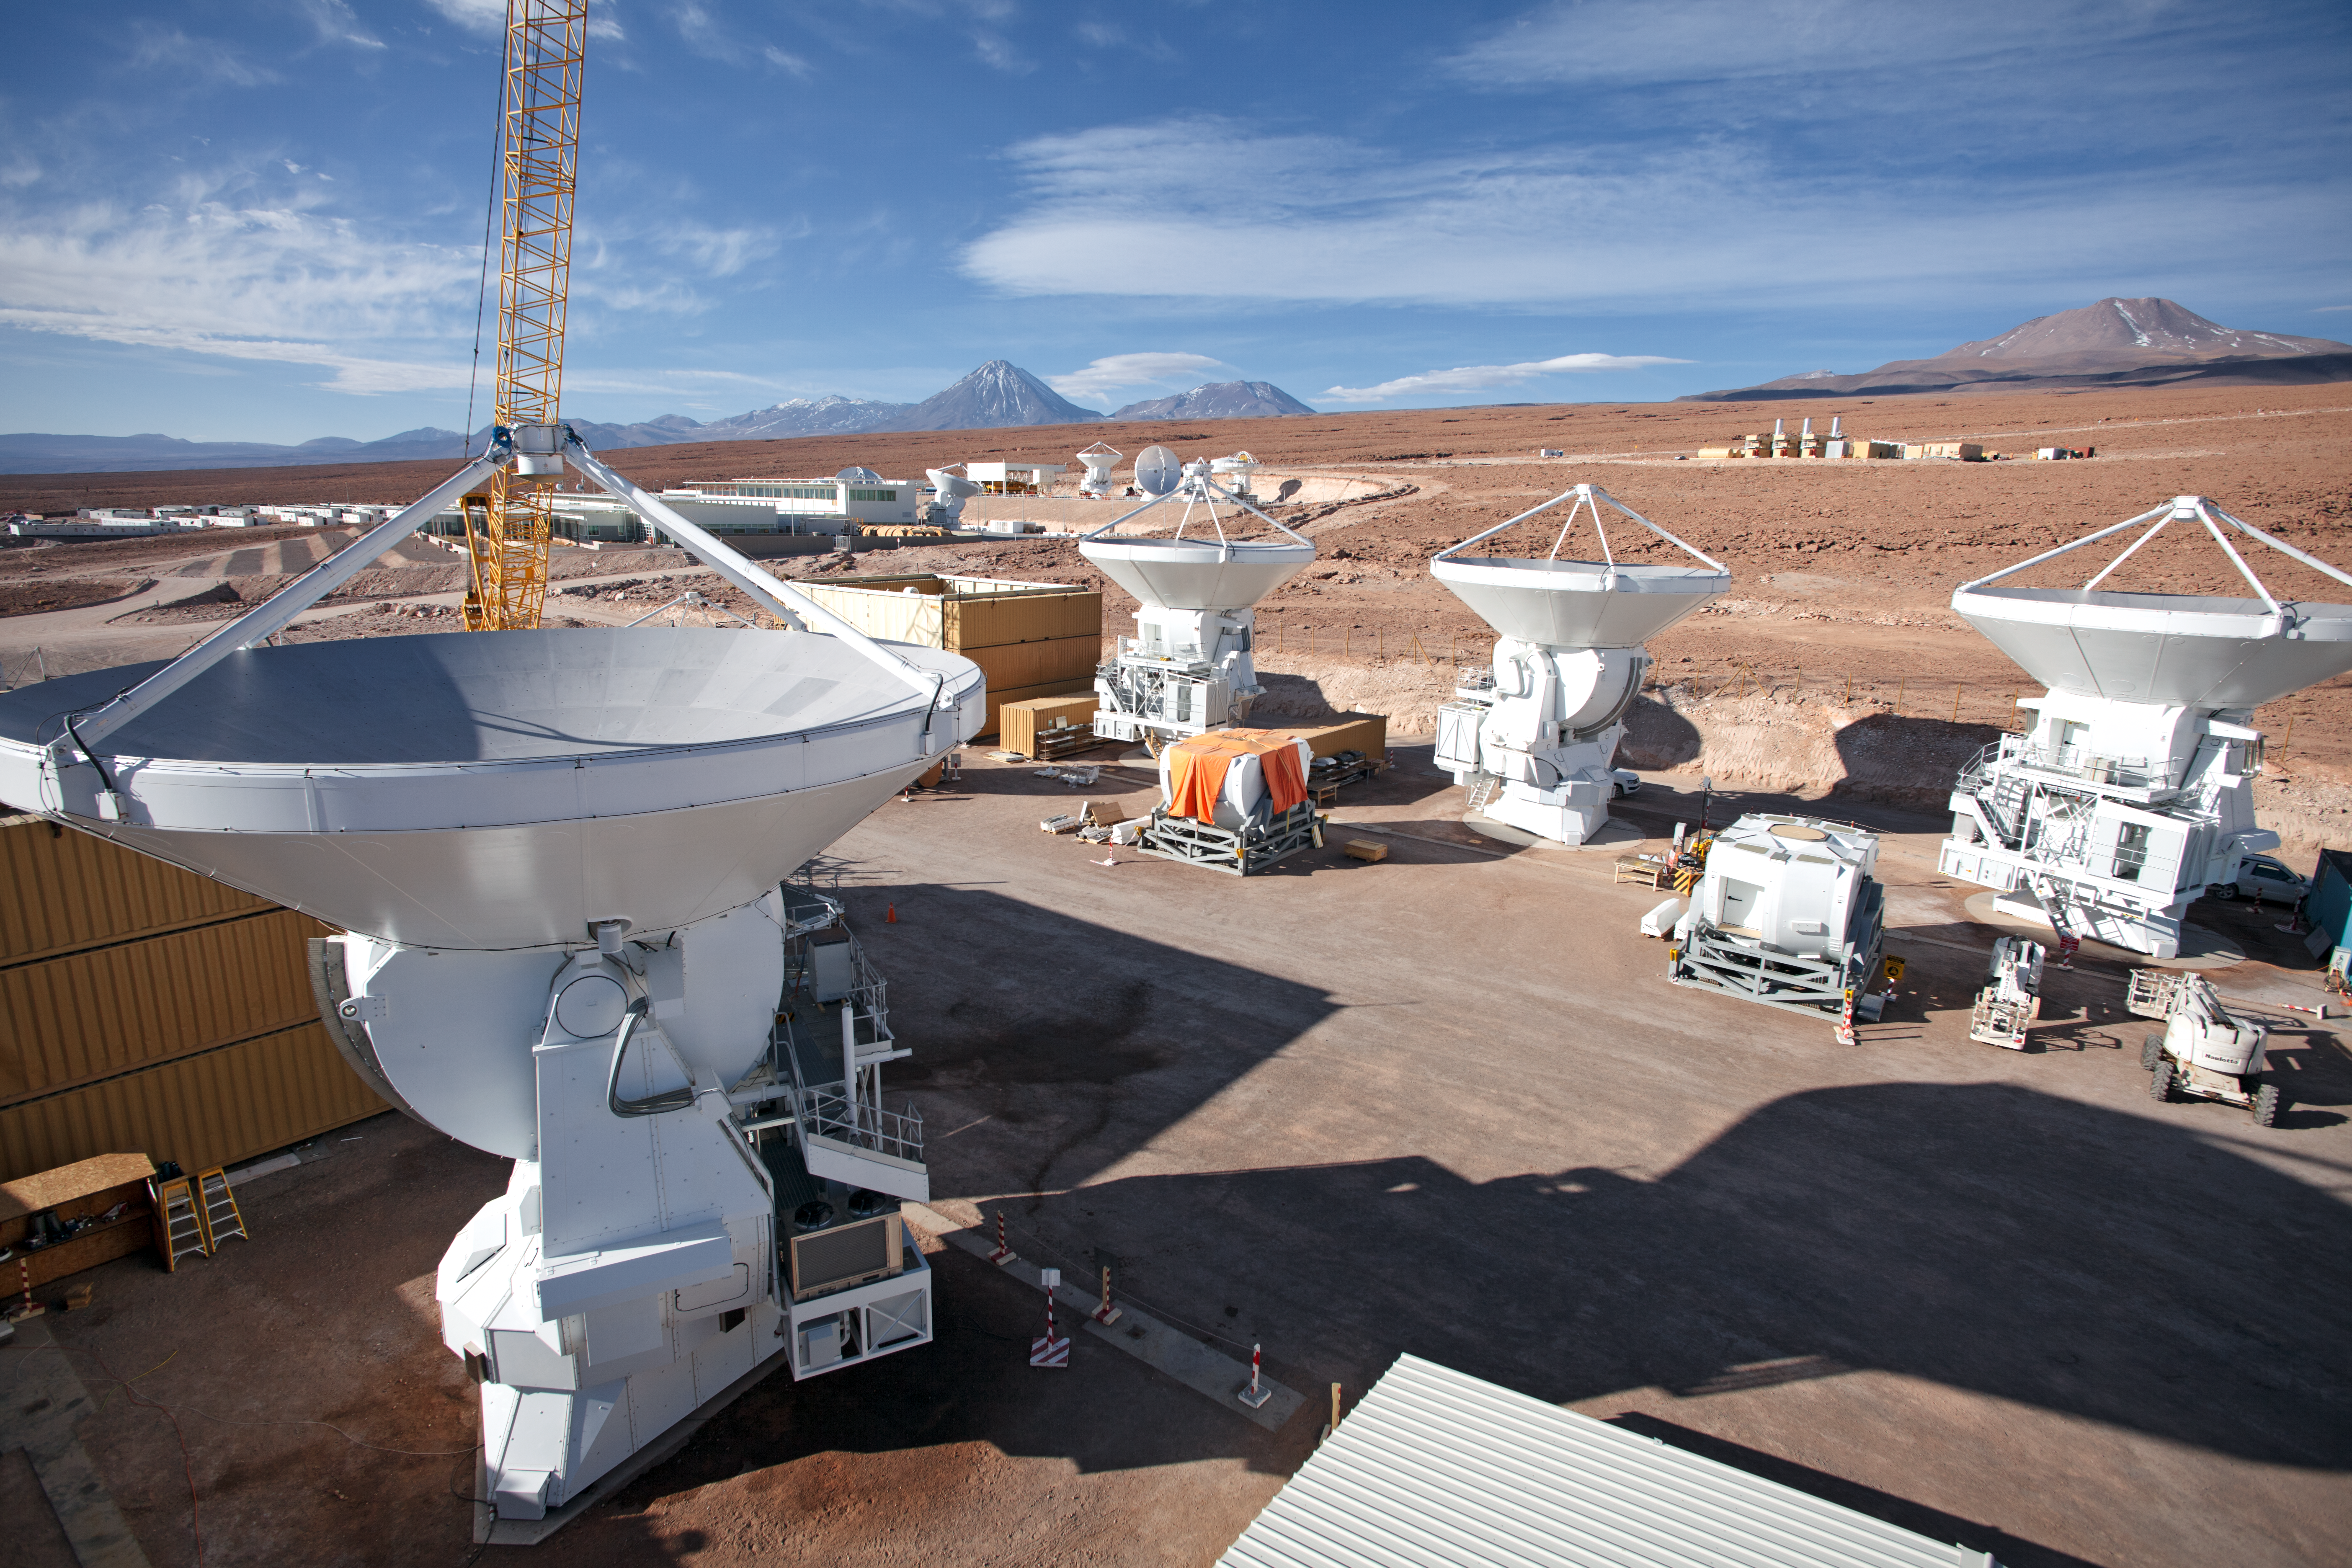

ALMA antennas

A collection of European ALMA antennas at the Operations Support Facility site high in the Atacama Desert.

Credit: ESO